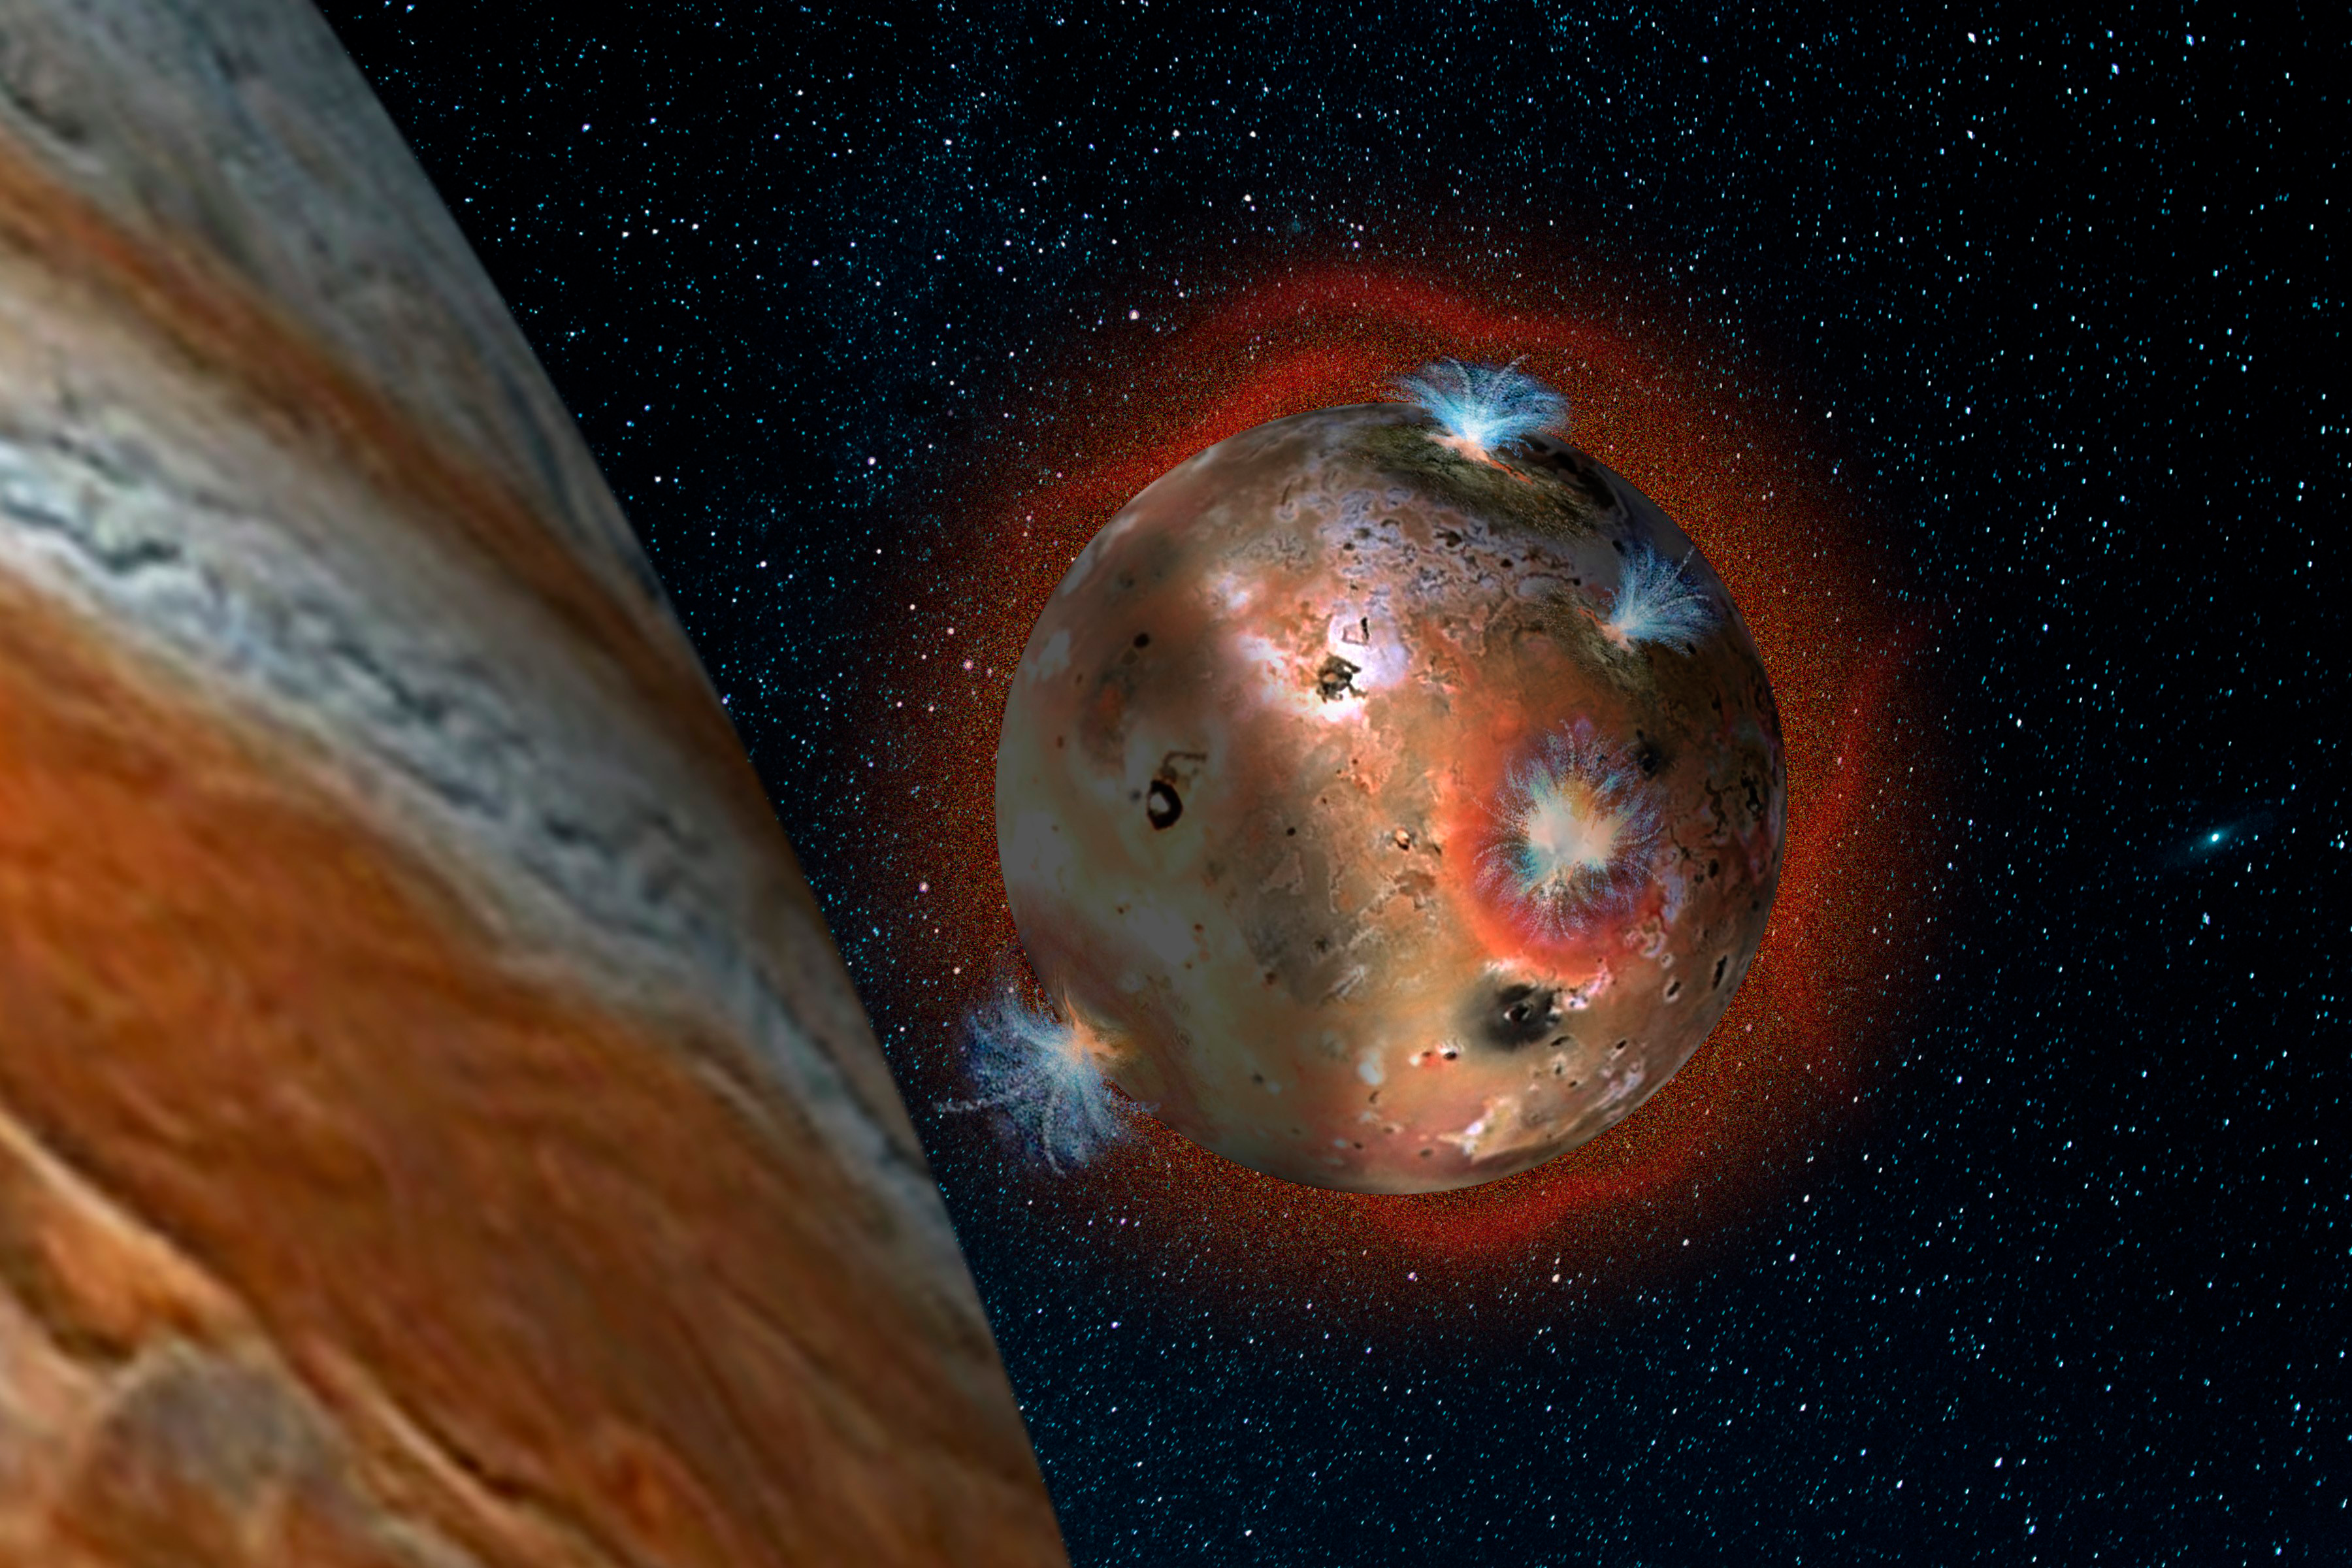

Gemini Tracks Collapse of Io's Atmosphere During Frigid Eclipses

Artist’s concept of the atmospheric collapse of Jupiter’s volcanic moon Io, which is eclipsed by Jupiter for two hours of each day (1.7 Earth days). The resulting temperature drop freezes sulfur dioxide gas, causing the atmosphere to “deflate,” as seen in the shadowed area on the left.

Credit: SwRI/Andrew Blanchard.